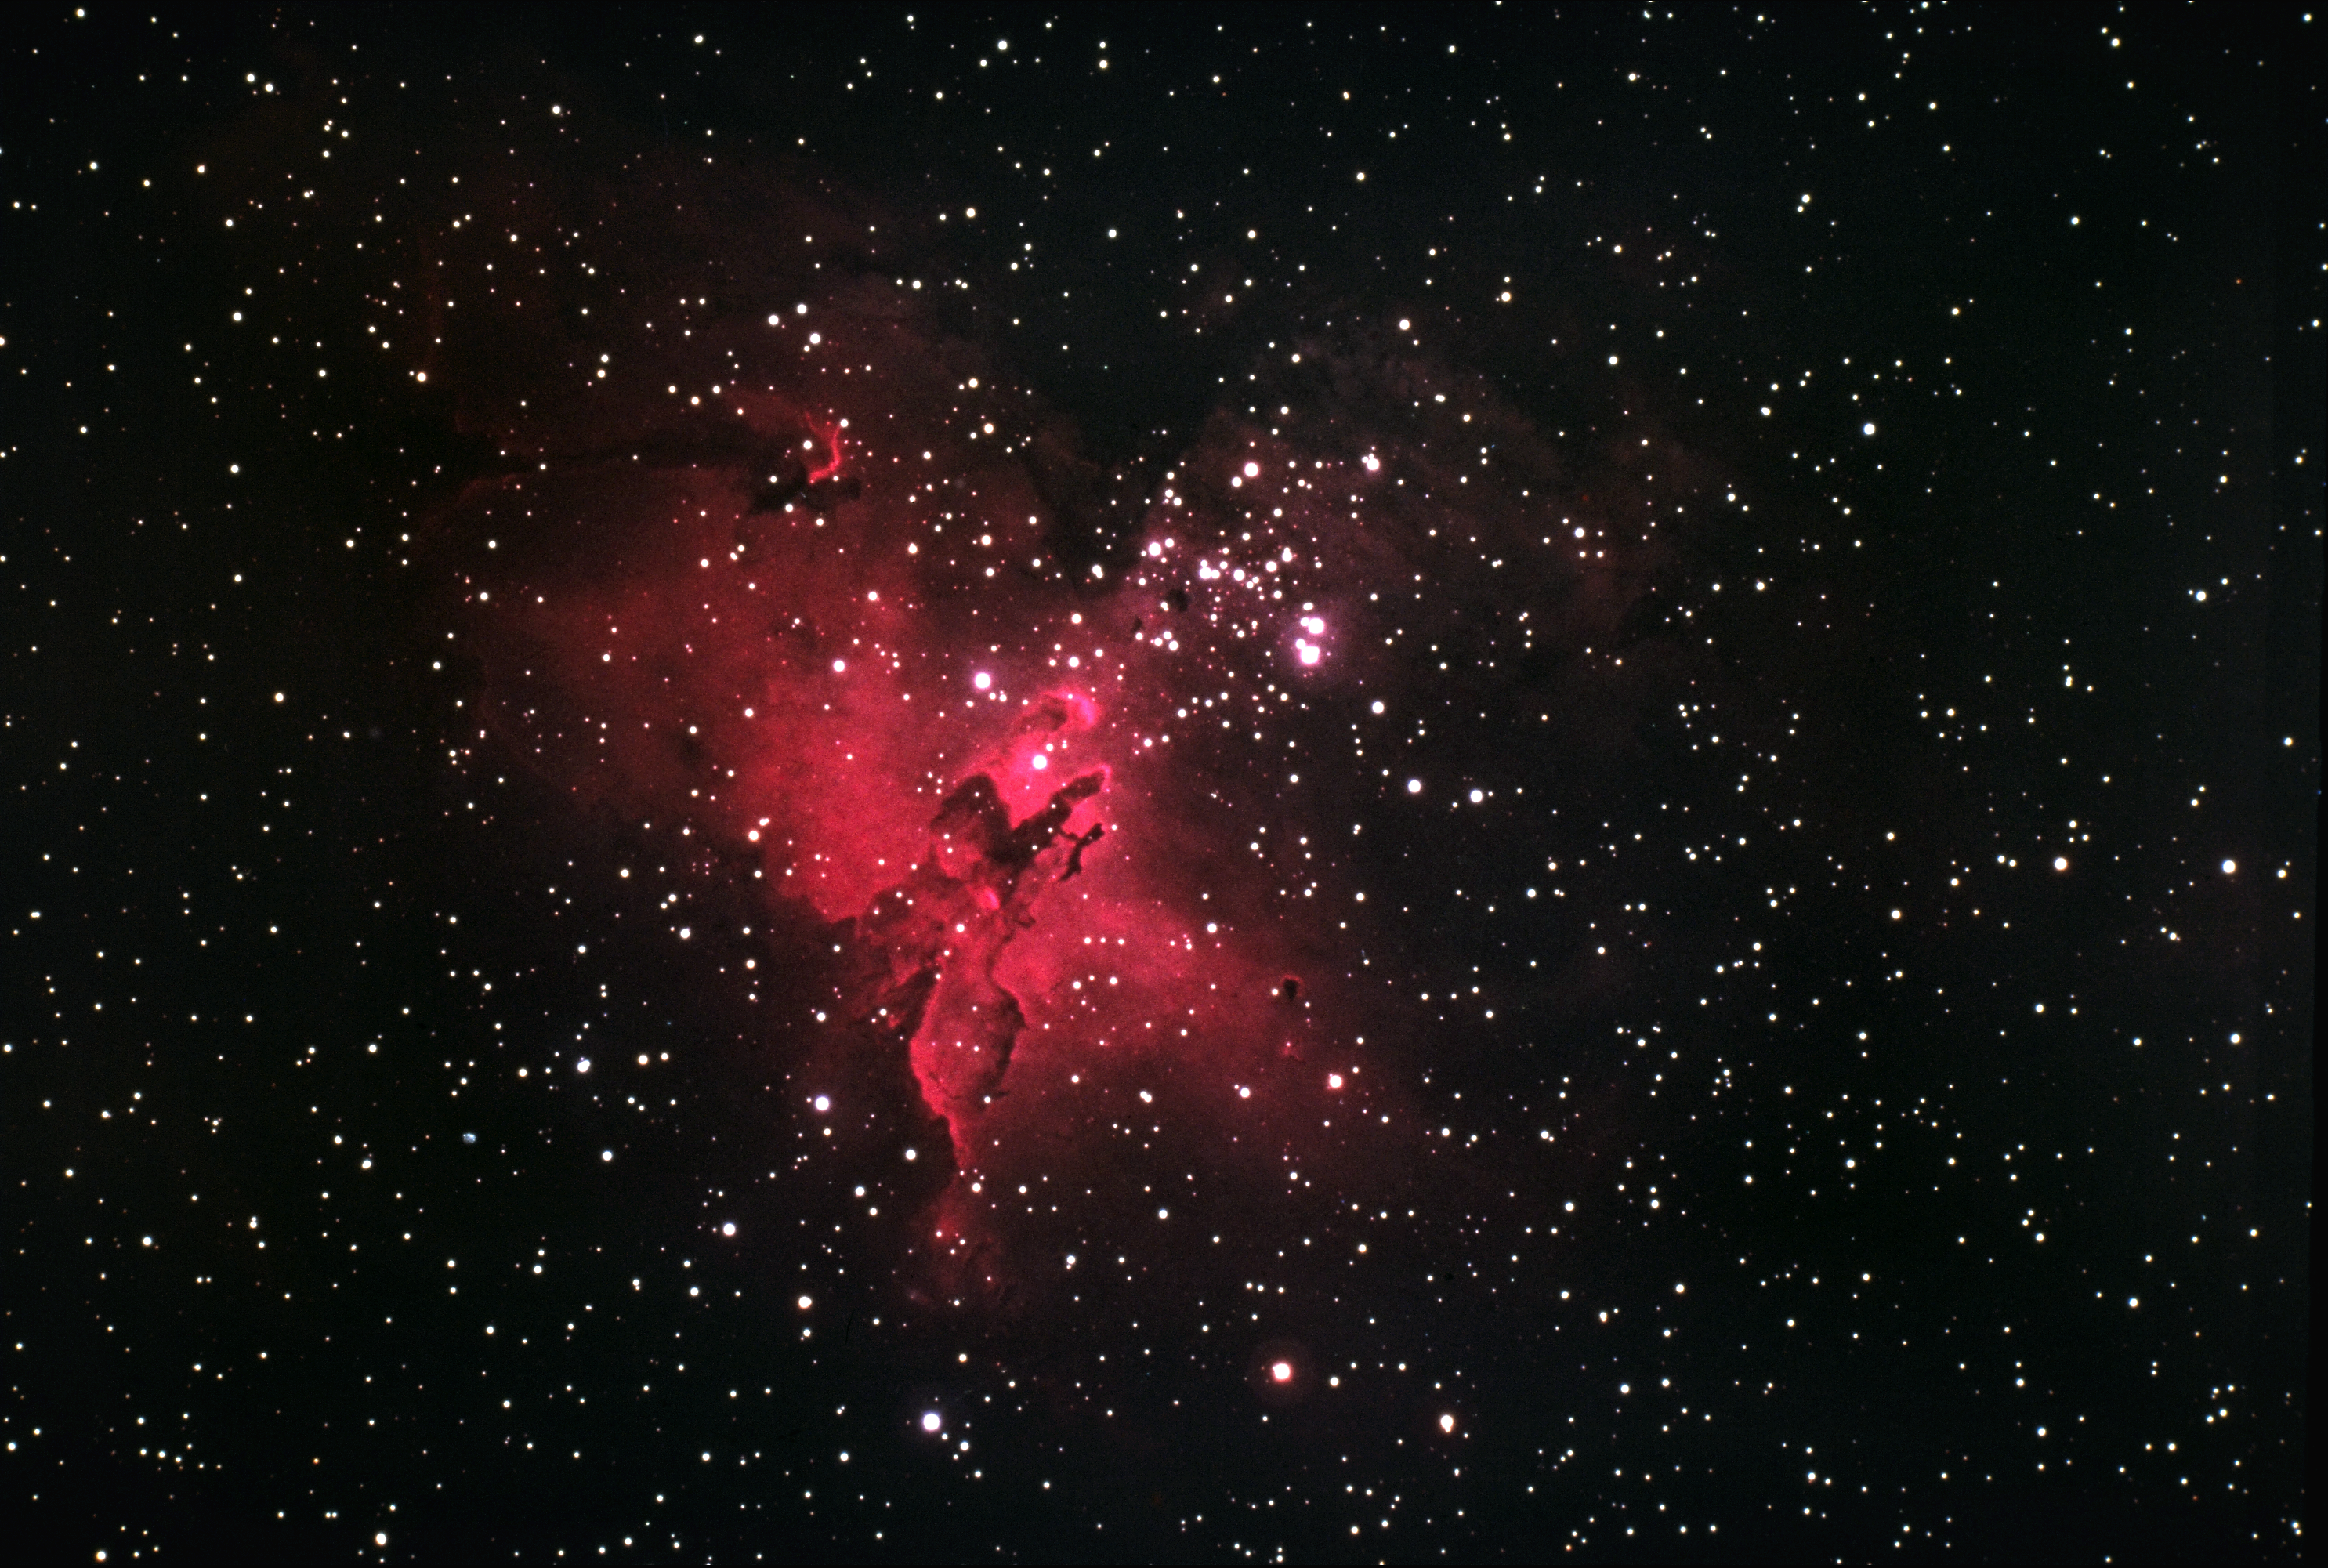

The Eagle Nebula, M16

The Eagle Nebula, Messier object 16 (M16), NGC 6611, as seen by the Kitt Peak 4-meter Mayall telescope in 1973.

This picture shows an interesting emission nebula and its associated galactic star cluster in the constellation of Serpens (the Serpent). The star cluster was discovered in 1746 by P.L. de Cheseaux, but he missed the surrounding nebulosity, leaving it to be noticed by Charles Messier some twenty years later, while he was compiling the catalog that brought him permanent fame in astronomy and provided the `M' numbers we use to designate so many of the bright, fuzzy patches visible at night. M16 is one of the more unusual objects in the sky, and although it is unfortunately not a naked-eye object, it is a fine sight through a telescope of low to moderate power.

M16 is an example of a galactic HII region, which is to say that most of the emission comes from the red light of ionized (electrically charged) hydrogen gas. The nebula shines because of the energy provided by the cluster of hot blue and white stars. These stars are about two million years old, which is quite young for a star (our own middle-aged Sun clocks in at over four billion years). However, these O and B stars are considerably heavier than our Sun, since they contain some thirty times as much matter, and this extra weight shortens their lifetime to just a few million years in total. The brightest stars, such as the conspicuous double of O stars, are concentrated toward the north-west (the top right of this picture). The cluster also contains a large number of faint red stars, which are probably reddened by absorption in the dust surrounding them. M16 is in a late stage of its evolution, where the hot stars have blown away the closer material and now shine in a cavity surrounded by an expanding complex of neutral lumps, which show bright edges due to shock waves created as the outwardly flowing material hits other gas.

On the southern side there are several bright-edged dark lanes or striations crossing the nebula: these are often called `elephant trunk' structures. M16 also contains many small black globules, which are believed to be compact dust clouds on their way to collapsing into proto-stellar objects, and then later into new stars. Current estimates suggest that several new stars are formed somewhere in our Galaxy every year. In fact, the current glowing red appearance and the dark features are, respectively, the gas and dust out of which the existing stars originally condensed.

There is also evidence for rapid motions in the nebula, with suggestions of turbulence around the dark lanes to the north-east (the top left). The nebula also contains some neutral gas clouds, which have no electrical charge and are only detected by radio astronomers.

M16 is located, along with its neighbor, the Omega Nebula, M17, in the Sagittarius-Carina spiral arm of our Milky Way galaxy.

We also have a spectacular 0.9-meter emission-line image.

Location: 18h18.8m -13deg47min (2000). Distance: about 2000 parsecs (6500 light-years). Size: 8 arc minutes across. Magnitude: 6.4. Power source: O and B stars.

Credit: Bill Schoening/NOIRLab/NSF/AURA